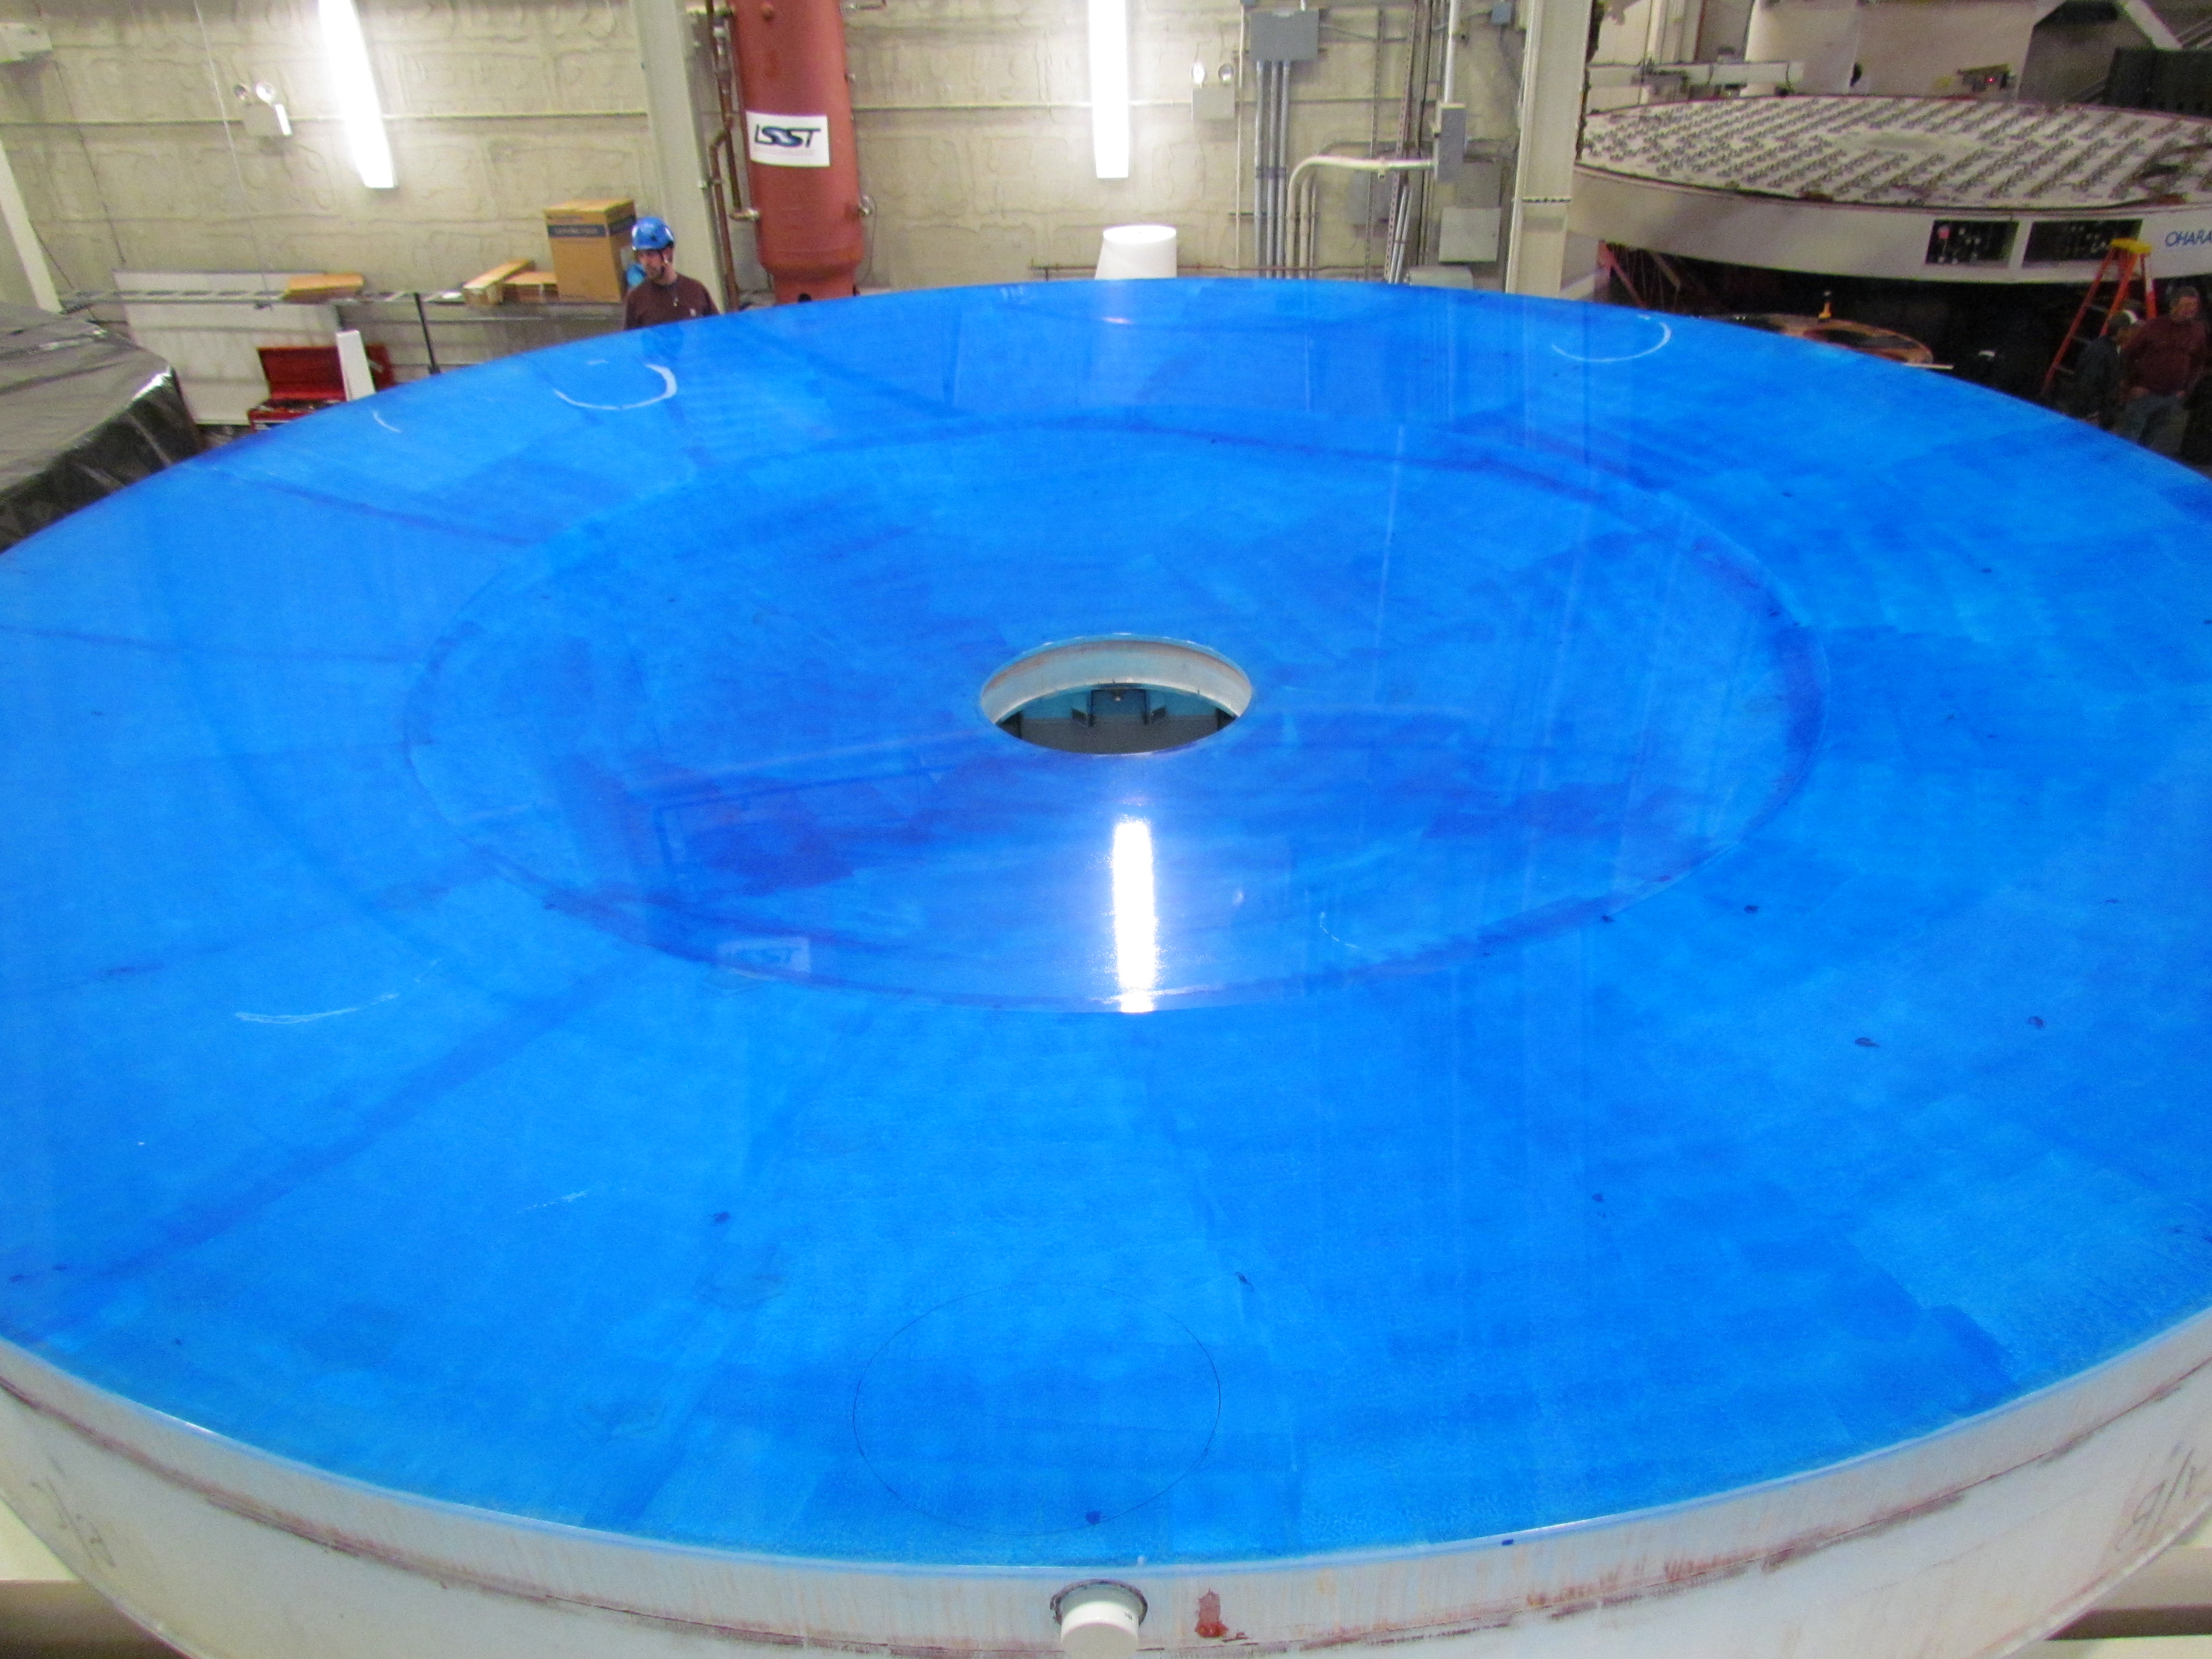

M1M3 Lifted from Polishing Cell to Box

The Primary/Tertiary Mirror is lifted from the polishing cell to its box. The lifter is supported by the crane above the Mirror with 54 vacuum pads on the Mirror. The pumps connecting the pads (the yellow boxes on the lifter) create a vacuum under each pad and secure the Mirror to the lifter. The bottom covers of the box are then removed so technicians can attach the Mirror's hard points, the gold-tone fixtures under the Mirror, to the blue supporting fixtures of the box.

Credit: Rubin Observatory/NSF/AURA